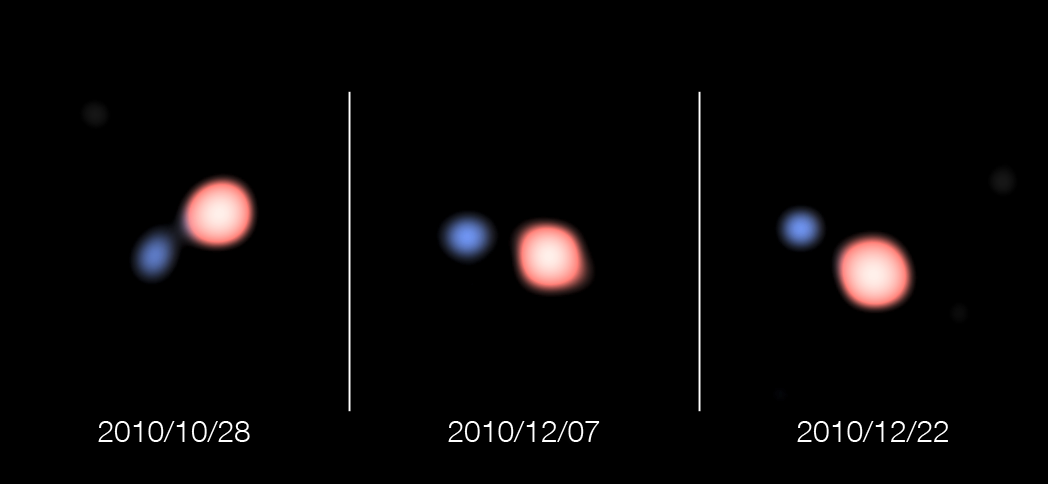

The unusual double star SS Leporis

These super-sharp images of the unusual vampire double star system SS Leporis were created from observations made with the VLT Interferometer at ESO’s Paranal Observatory using the PIONIER instrument. The system consists of a red giant star orbiting a hotter companion.

The remarkable image sharpness — 50 times sharper than those from the NASA/ESA Hubble Space Telescope — not only allows the stars to be clearly separated and their orbital motion followed, but also allowed the size of the red giant to be measured more accurately than ever before. The system consists of a red giant star orbiting a hotter companion.

Note that the stars have been artificially coloured to match their known temperatures.

Credit: ESO/PIONIER/IPAG